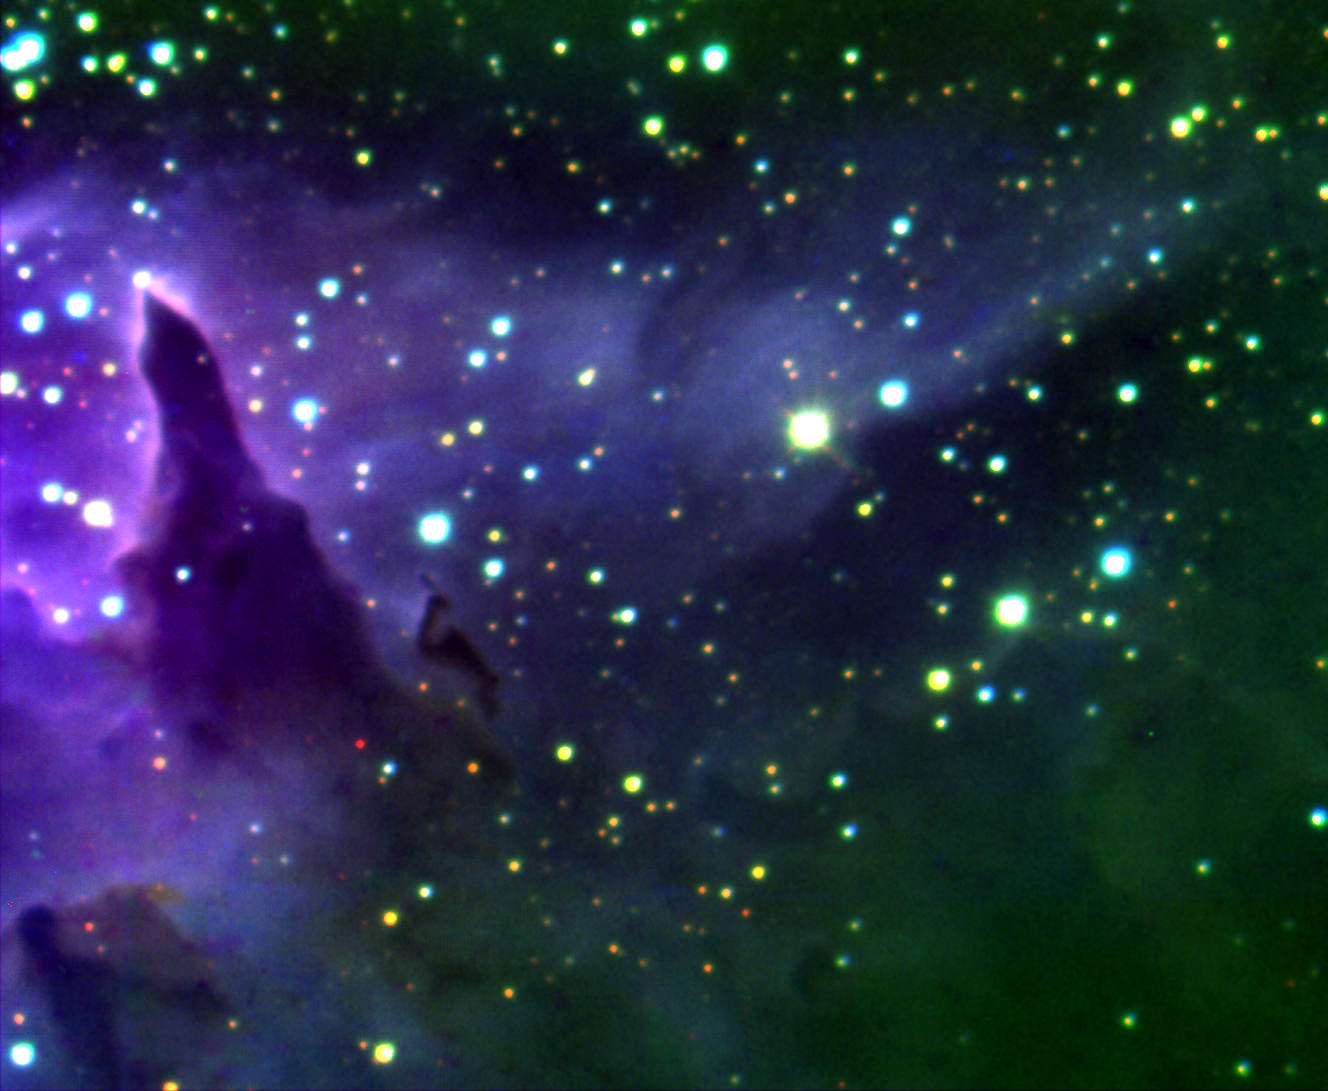

Star Forming Region NGC 6357

Star forming region in Scorpius obtained with Gemini South using the University of Florida's "Flamingos-I" near-infrared imager/spectrograph. Technical Details: Made from J, H and K-short band images with a mean image quality of FWHM = 0.56 arcsec.

Credit: International Gemini Observatory/University of Florida/Nidia Morrell/UNLP-CONICET